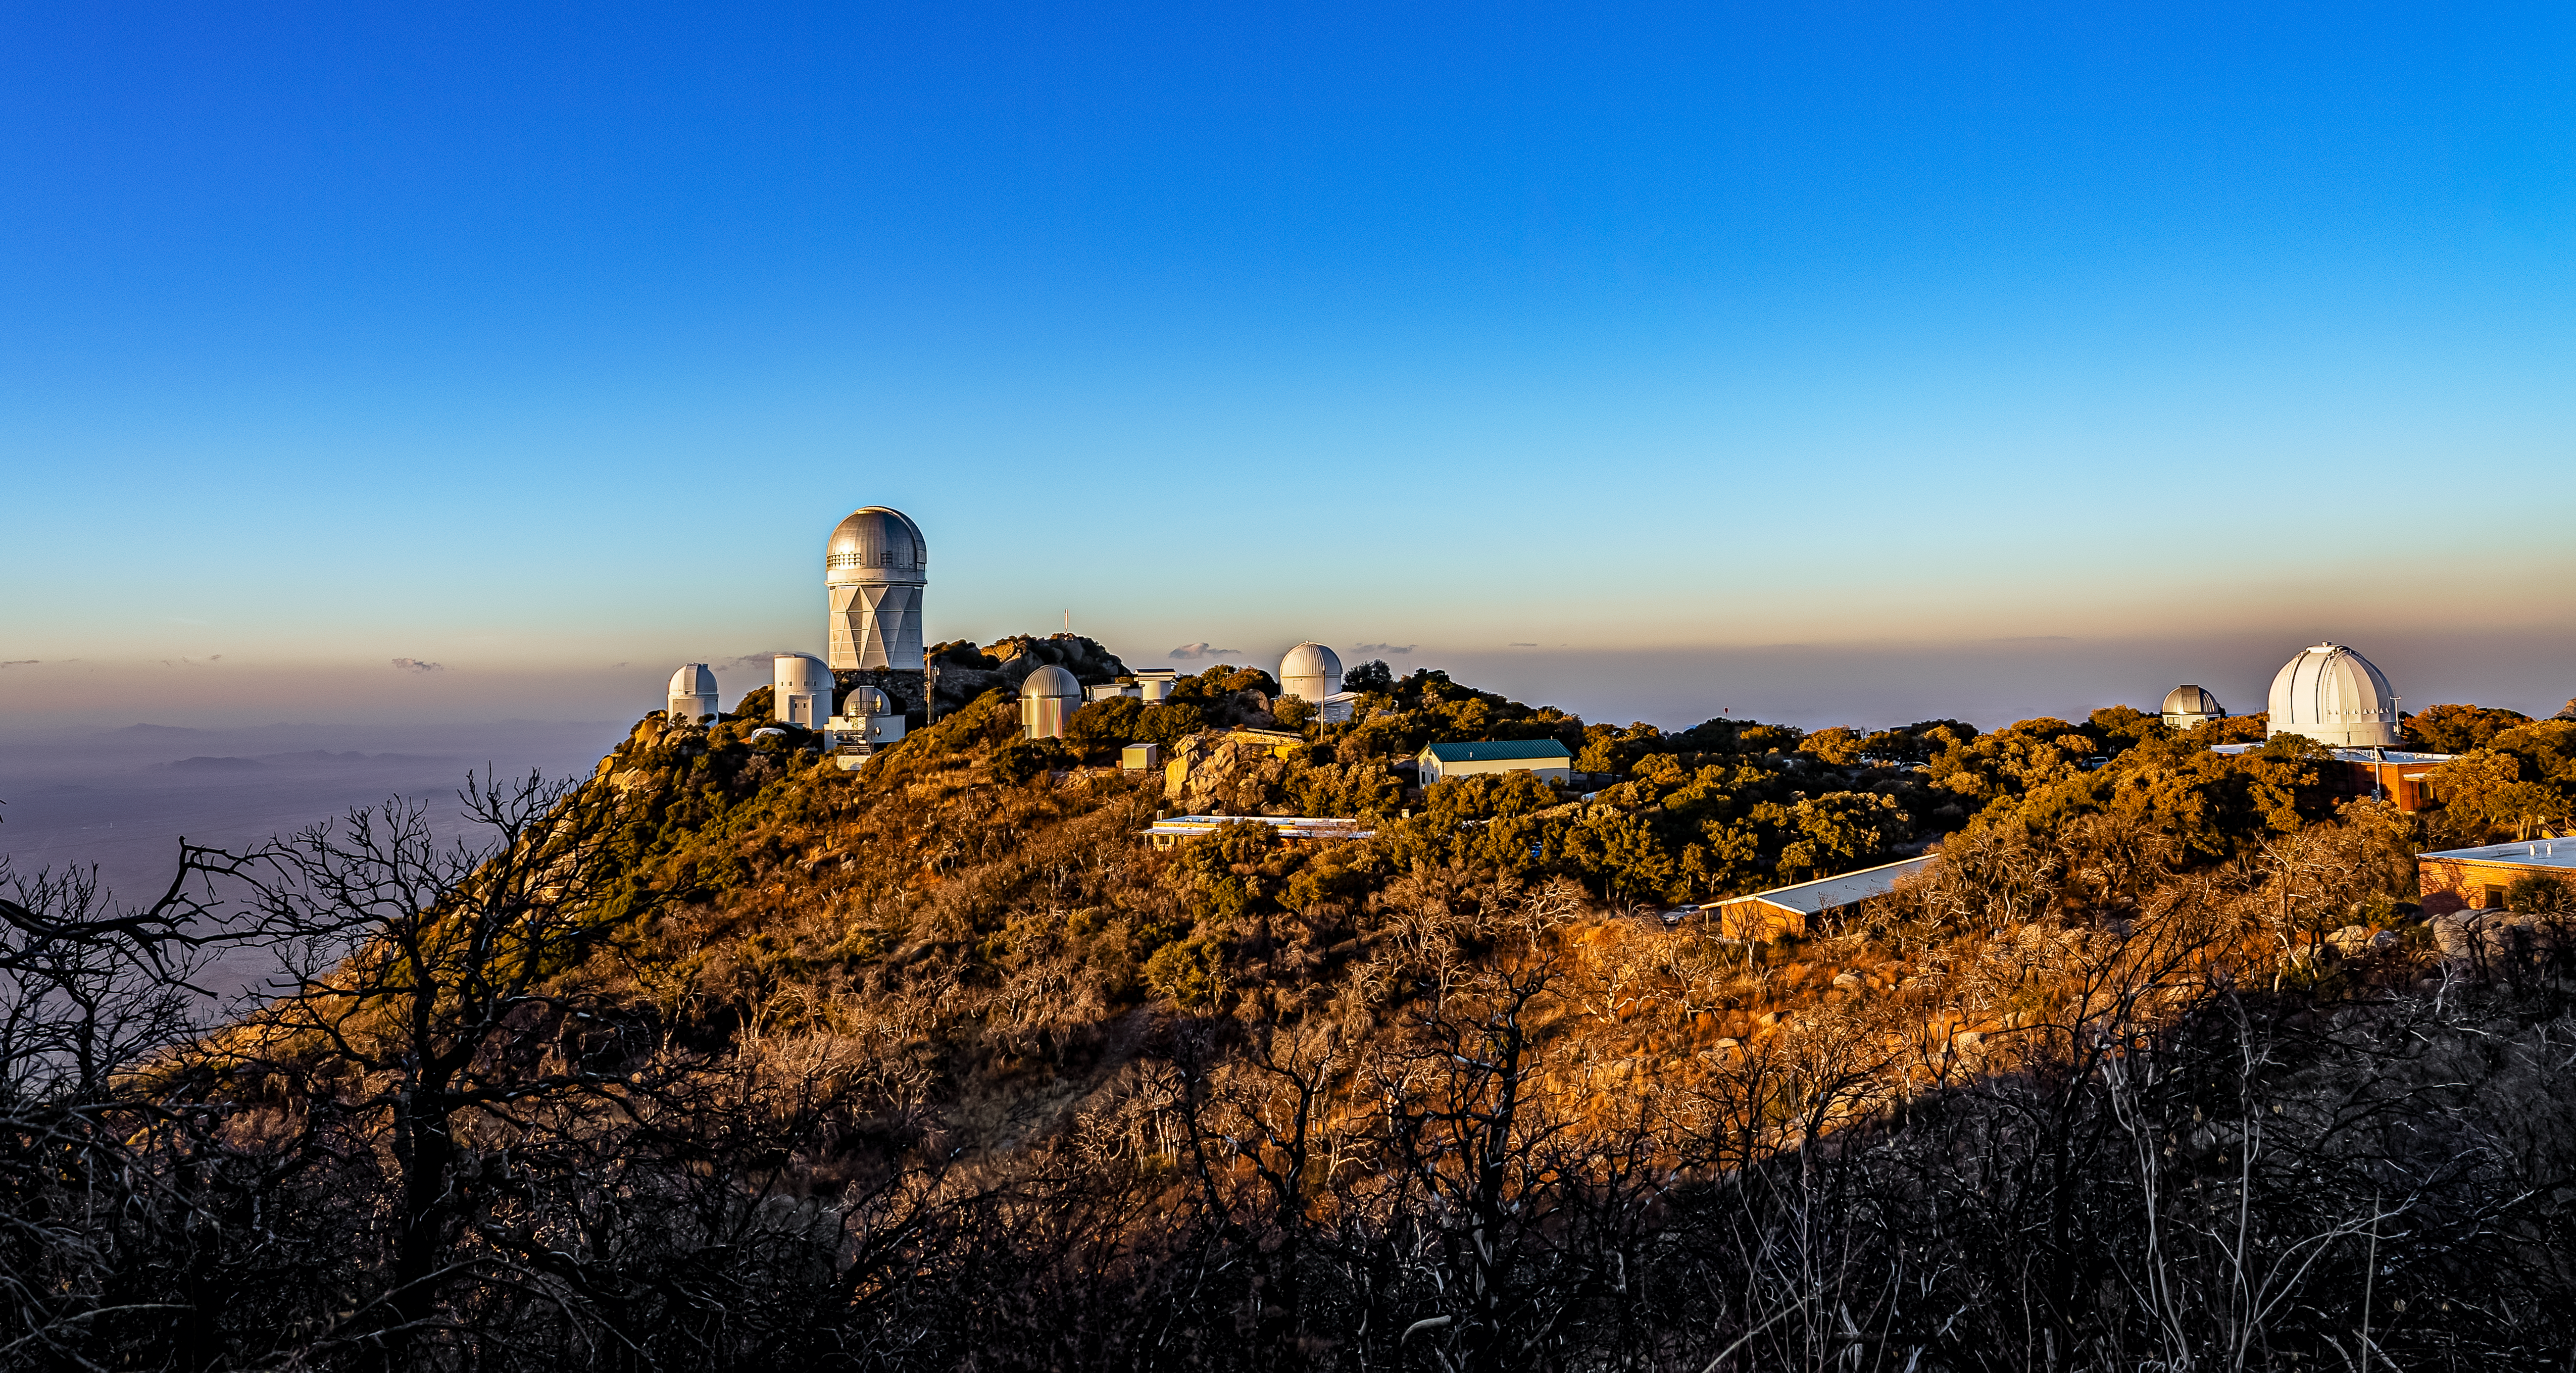

Nicholas U.Mayall 4-meter Telescope at Kitt Peak National Observatory

The U.S. National Science Foundation Nicholas U. Mayall 4-meter Telescope at Kitt Peak National Observatory (KPNO), a Program of NSF NOIRLab.

Credit: DESI Collaboration/DOE/KPNO/NOIRLab/NSF/AURA/M. Sargent (Berkeley Lab)